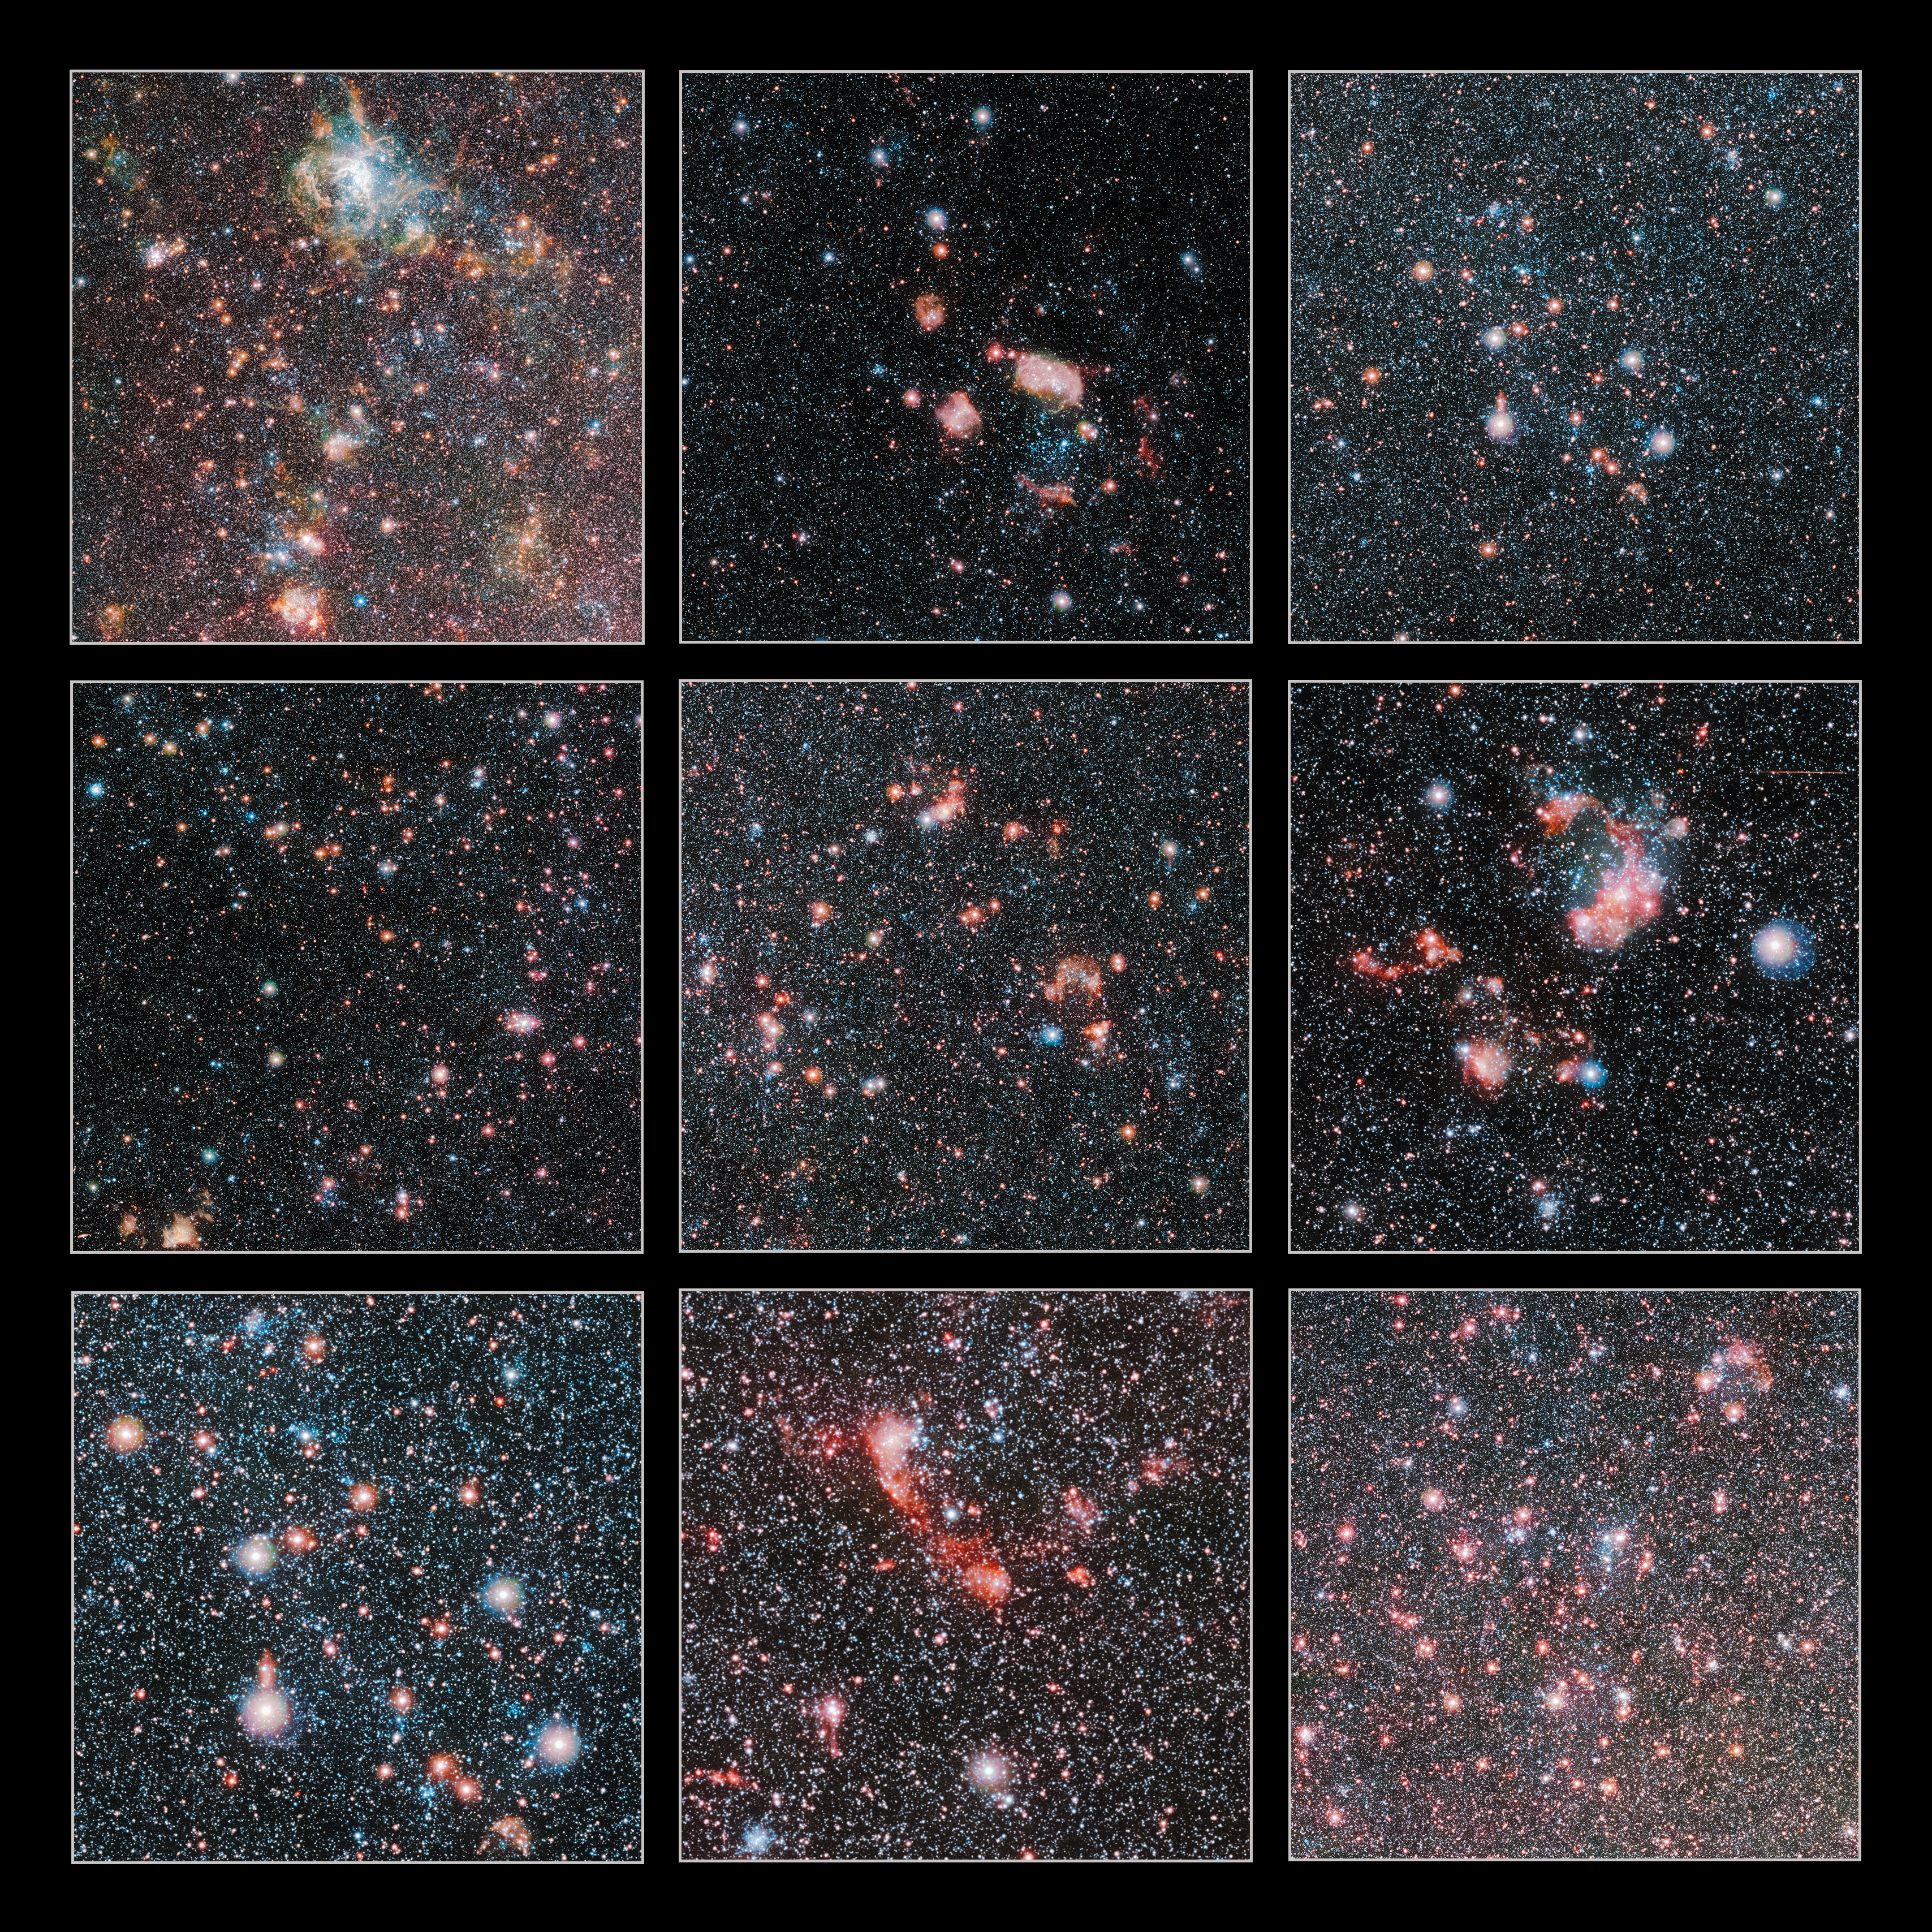

Highlights of the Large Magellanic Cloud

These cutouts highlight some of the most spectacular regions in the Large Magellanic Cloud, which is one of our closest galactic neighbours. The image was taken with the VISTA telescope at ESO's Paranal Observatory.

Credit: ESO/VMC Survey